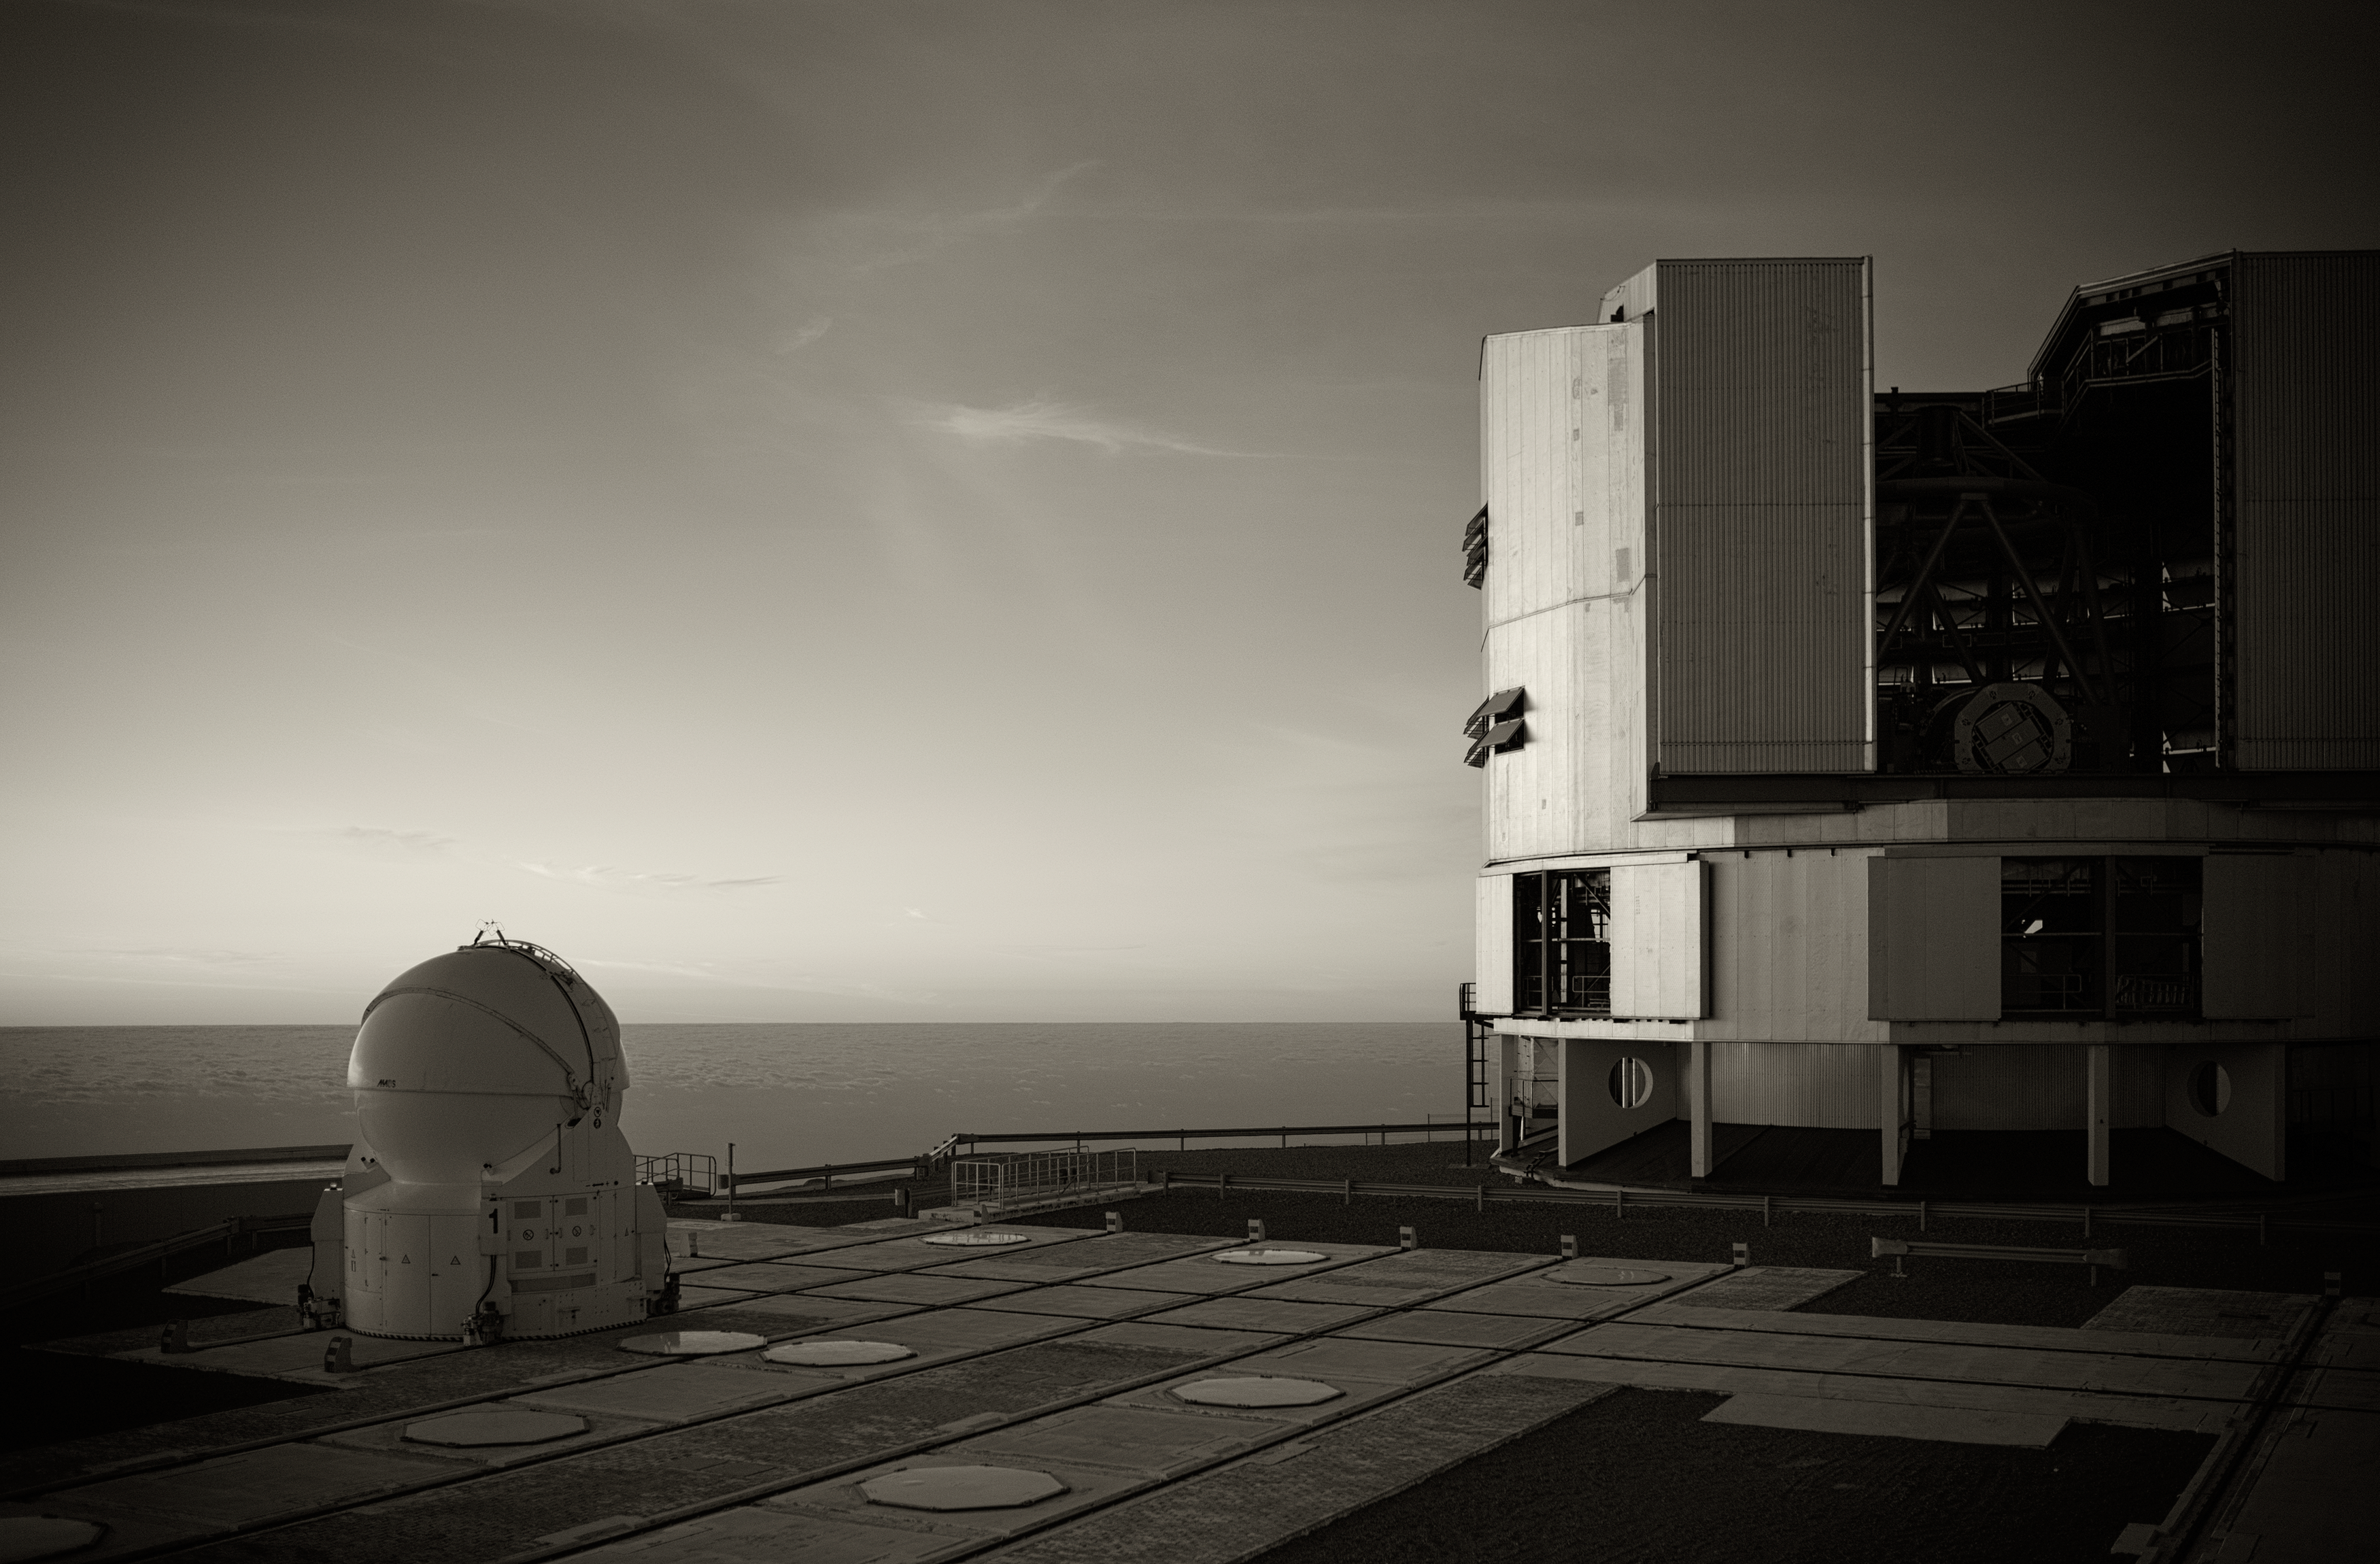

Very Large Telescope at Paranal

View of the Very Large Telescope (VLT) at ESO's Cerro Paranal observing site. The VLT is the world's most advanced optical instrument, consisting of four Unit Telescopes with main mirrors 8.2-m in diameter and four movable 1.8-m diameter Auxiliary Telescopes. The telescopes can work together, in groups of two or three, to form a giant interferometer, allowing astronomers to see details up to 25 times finer than with the individual telescopes. Located in the Atacama Desert of Chile, Paranal is over 2600 metres above sea level, providing incredibly dry, dark viewing conditions.

Credit: ESO/S. Seip